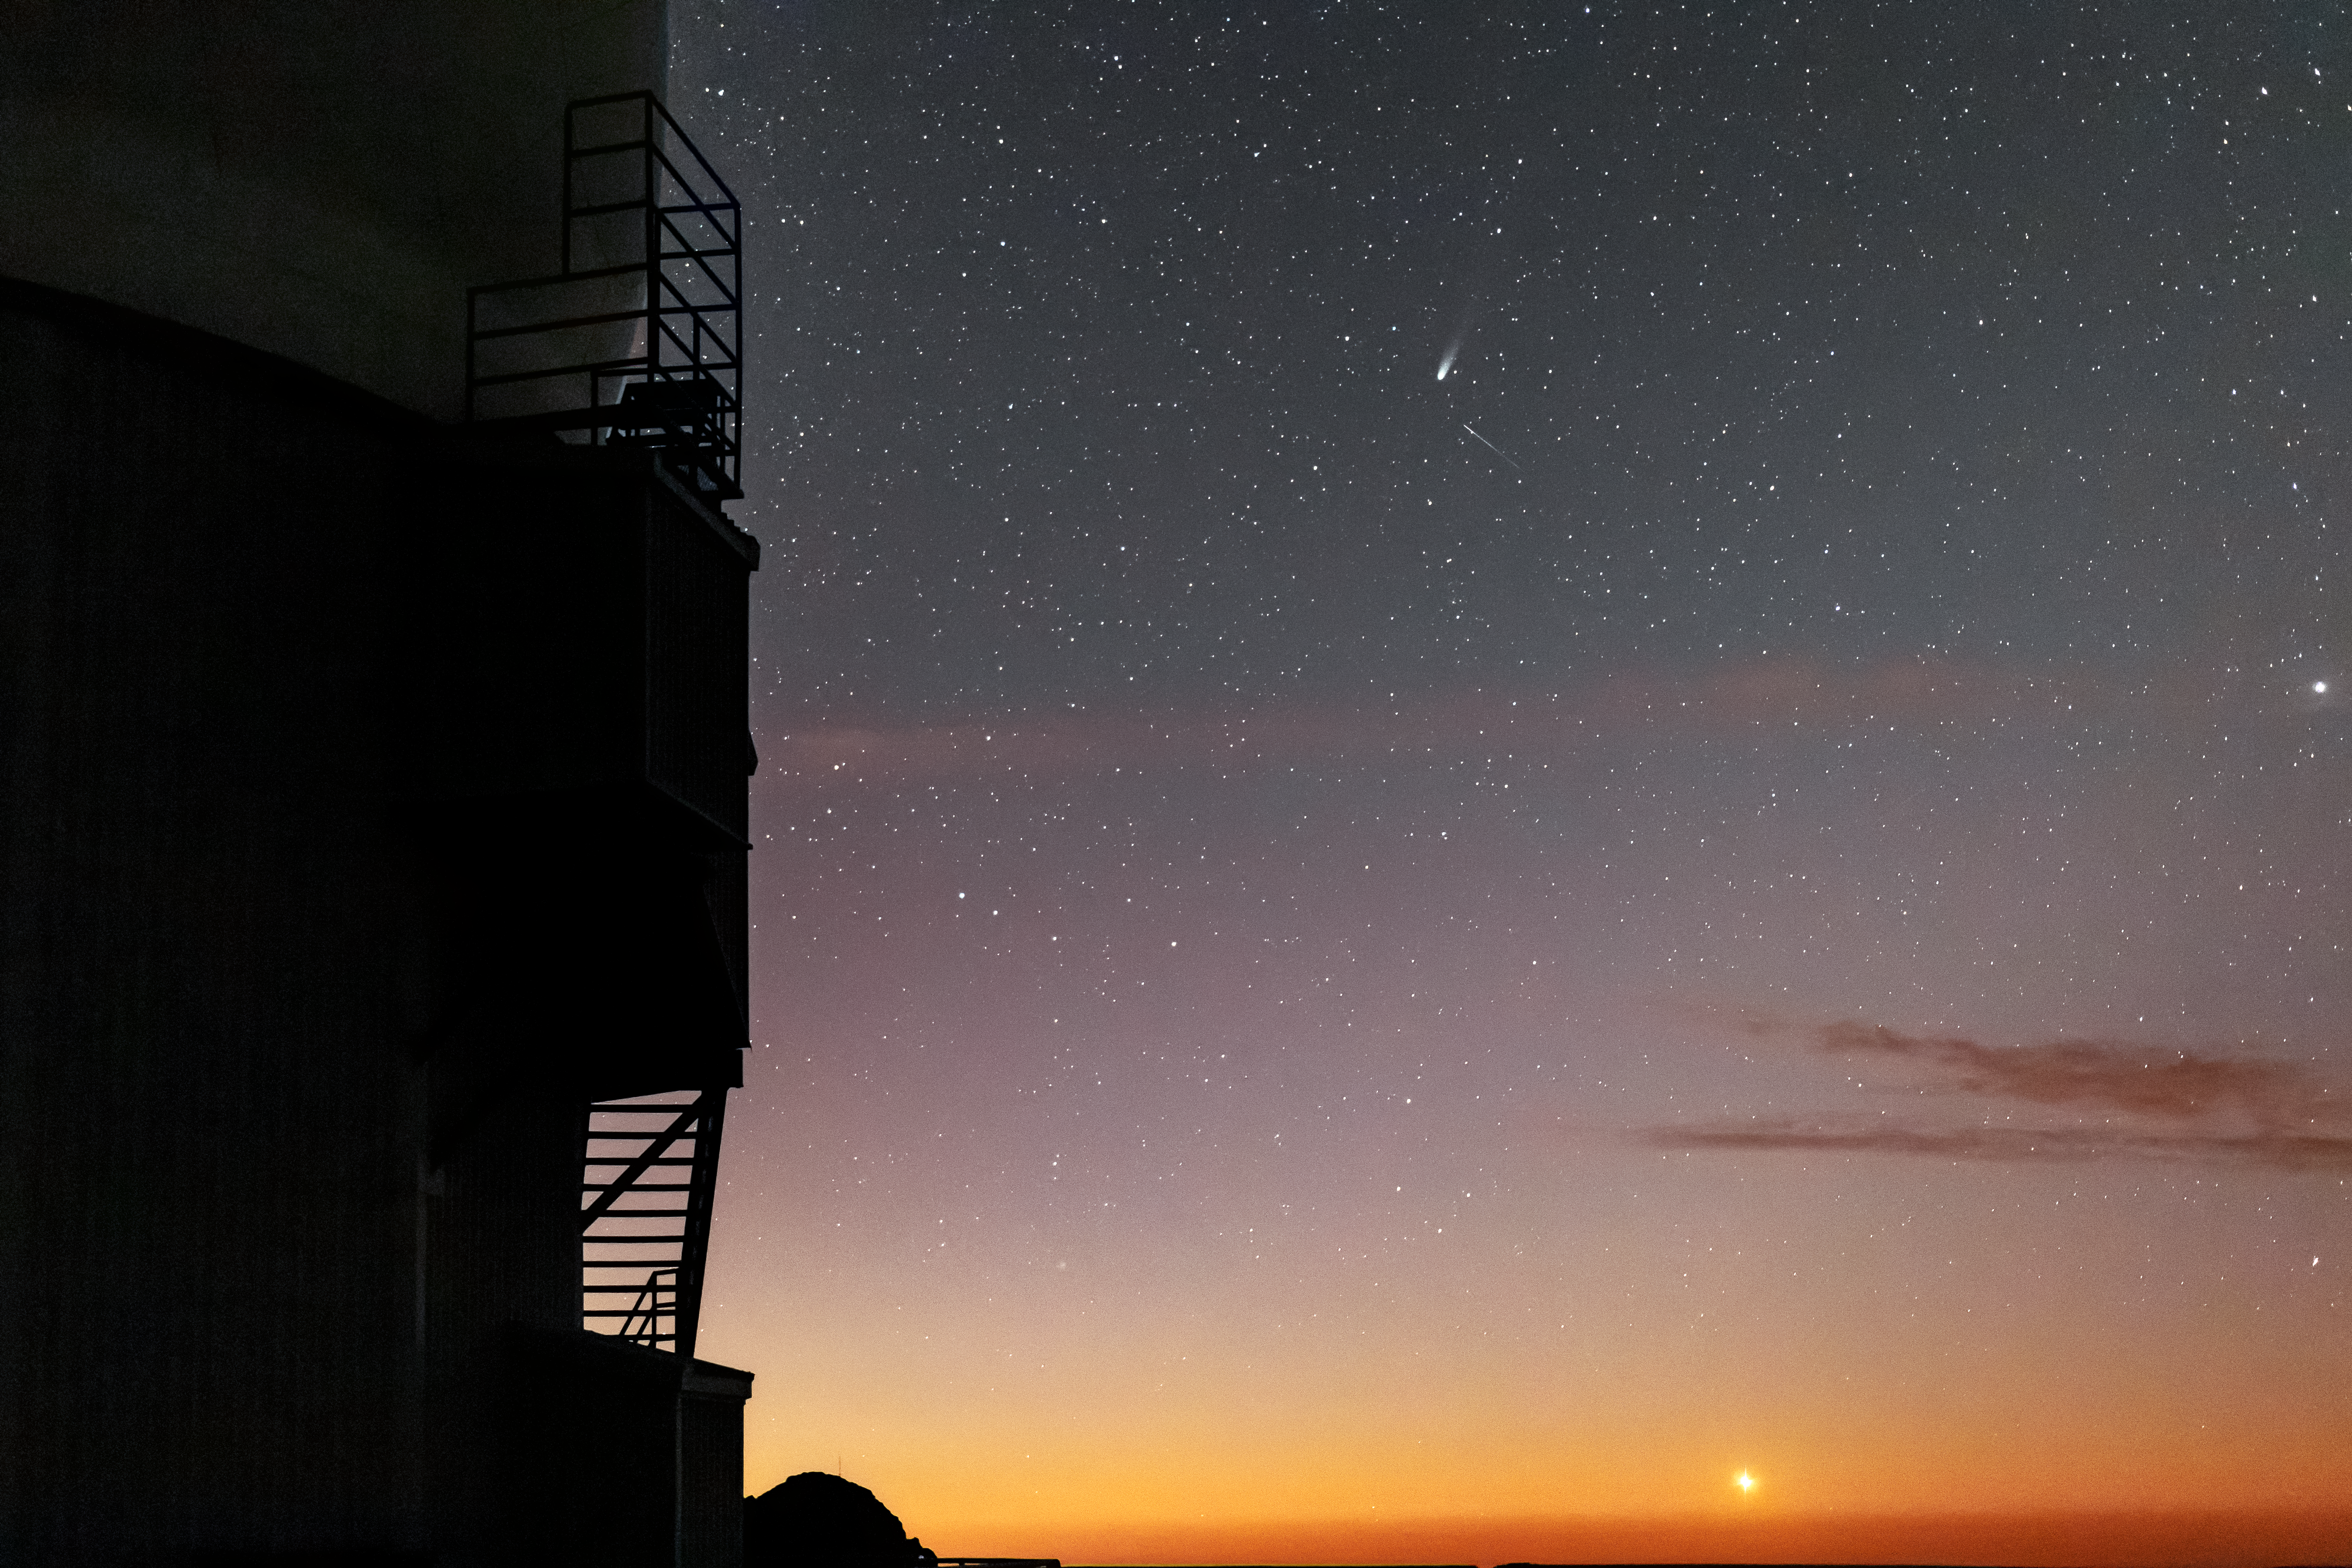

Comet NEOWISE from Kitt Peak

In this image taken shortly after sunset, comet C/2020 F3 (NEOWISE) can be seen over Kitt Peak National Observatory.

Credit: NOIRLab/AURA/NSF